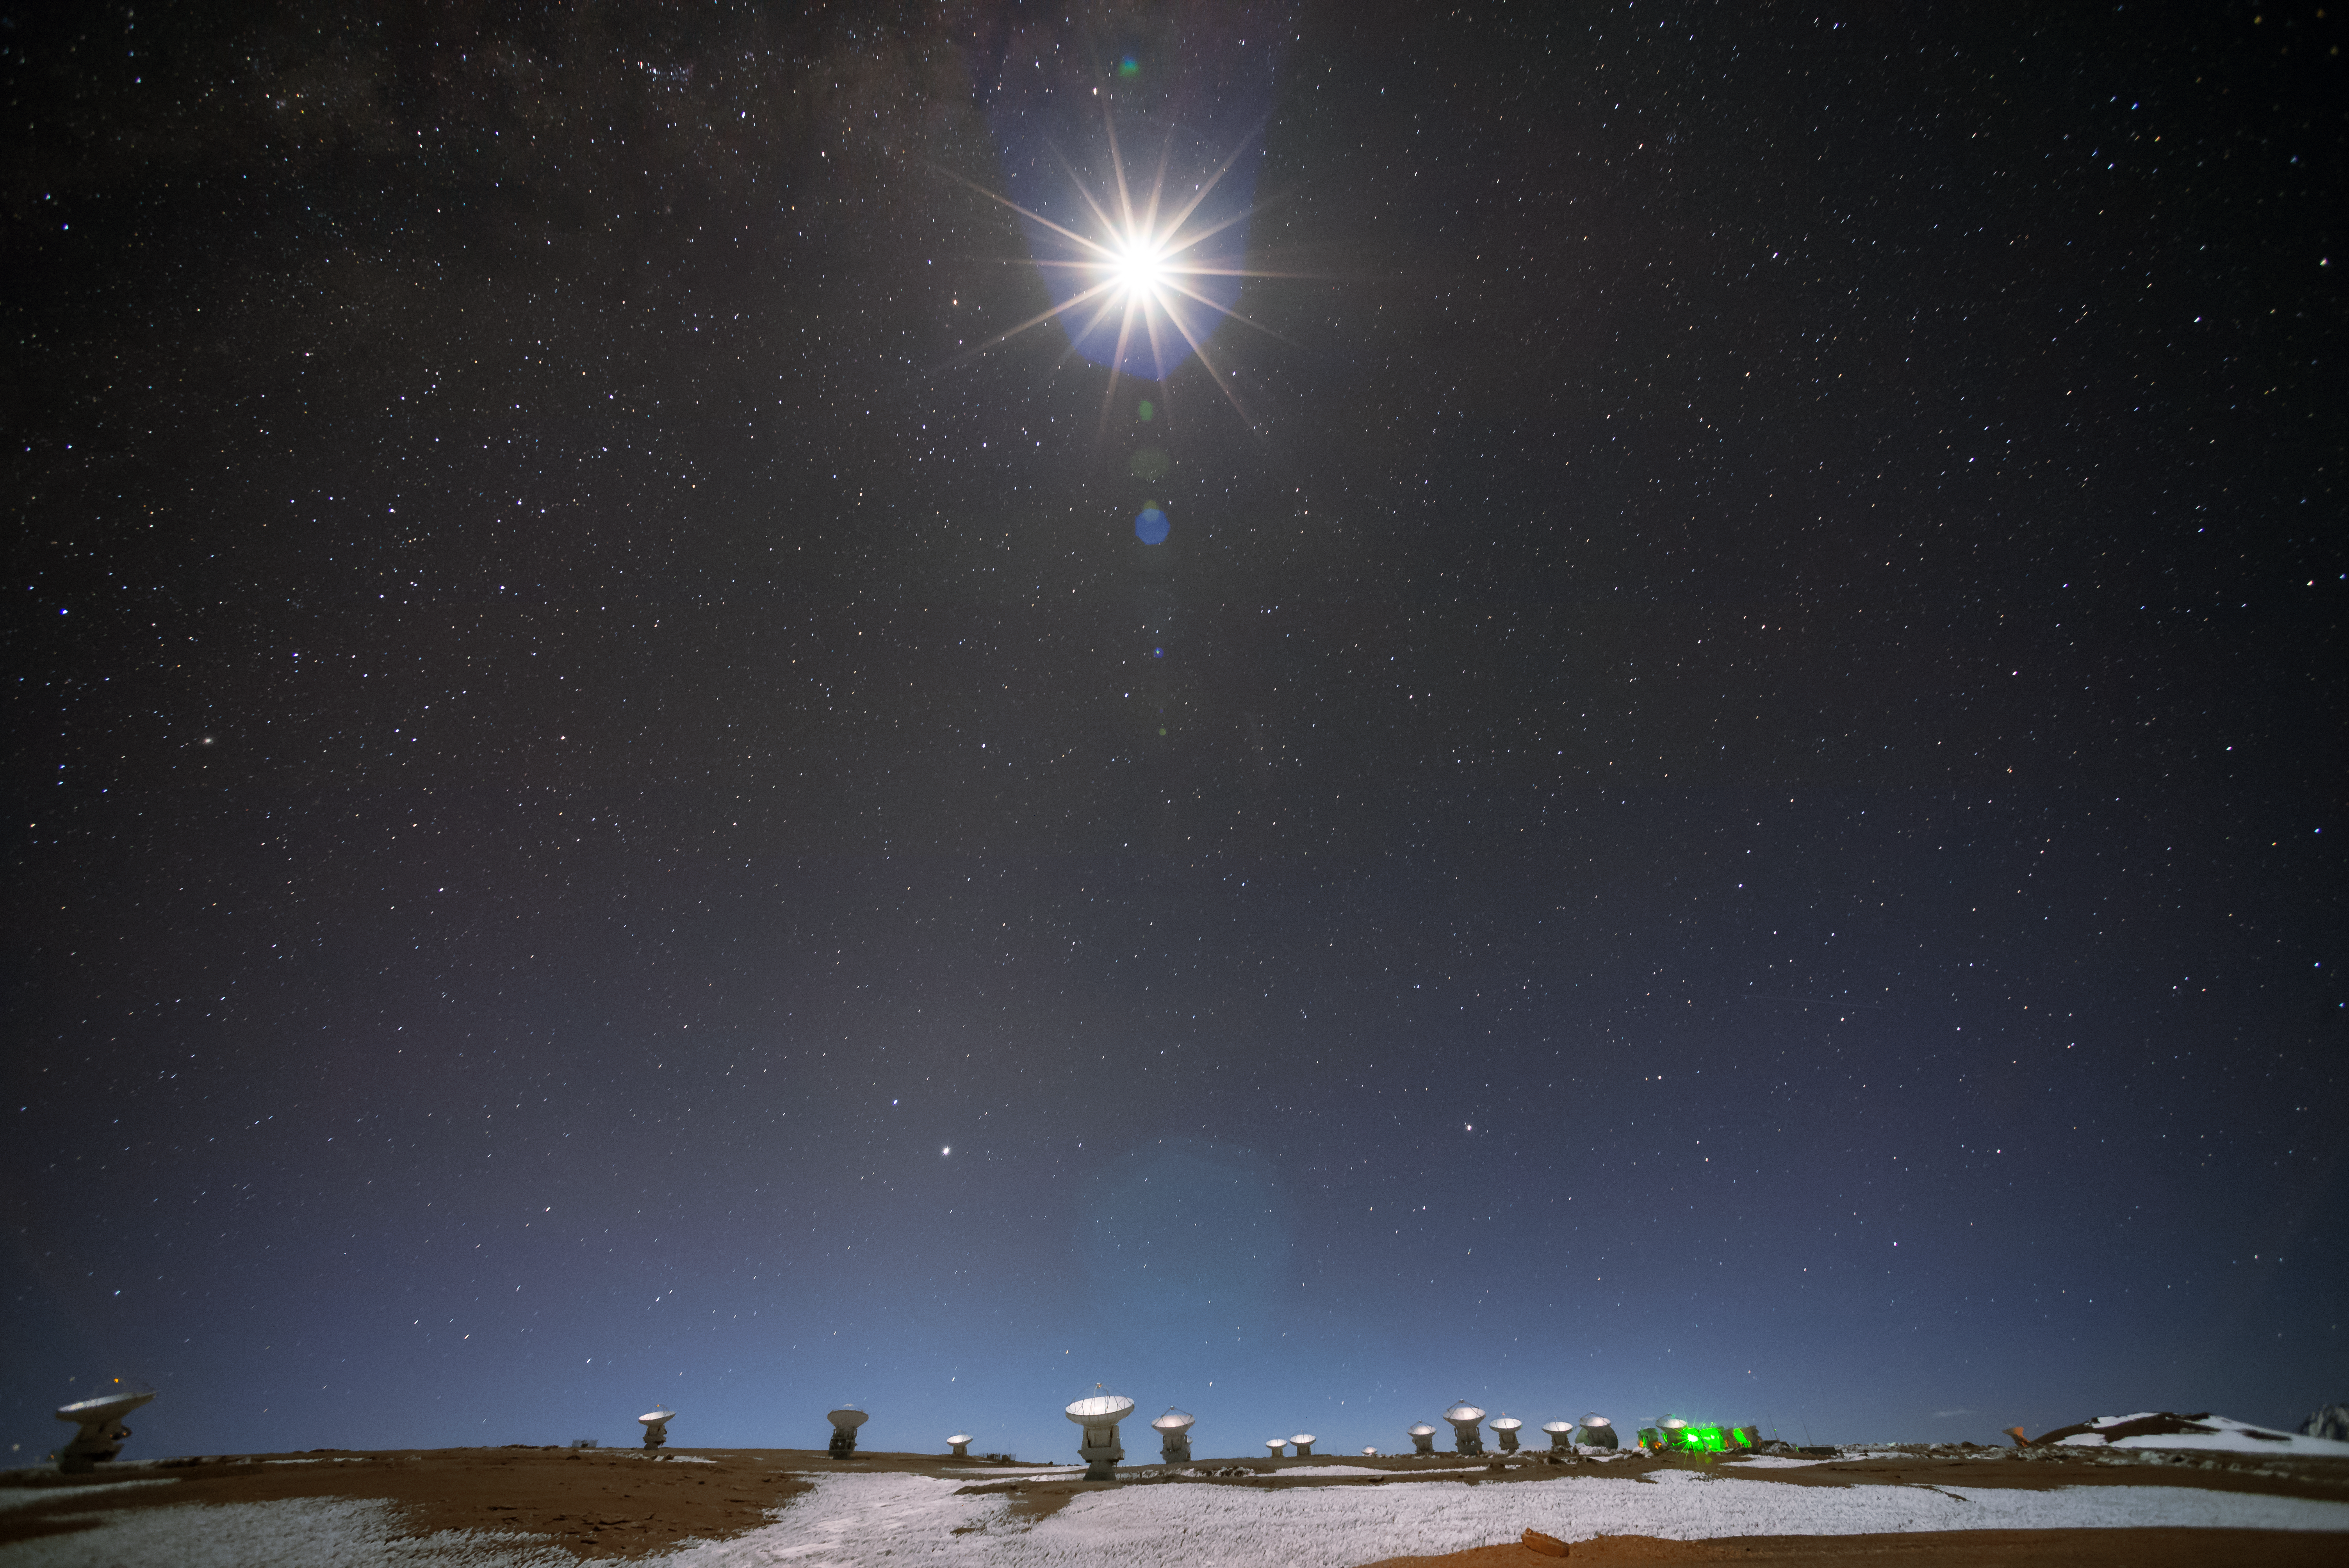

Lit up by the Moon

This image shows the Moon shining brightly over the Atacama Large Millimeter/submillimeter Array (ALMA). These are just a few of the 66 antennas that make up ALMA, which collects light at millimetre and sub-millimetre wavelengths. ALMA sits on the breathtaking Chajnantor Plateau, at an altitude of 5000 metres in the Chilean Andes. This is one of the most extreme high desert climates in the world — some parts have not seen a single drop of rain in hundreds of thousands of years.

Credit: S. Otarola/ESO